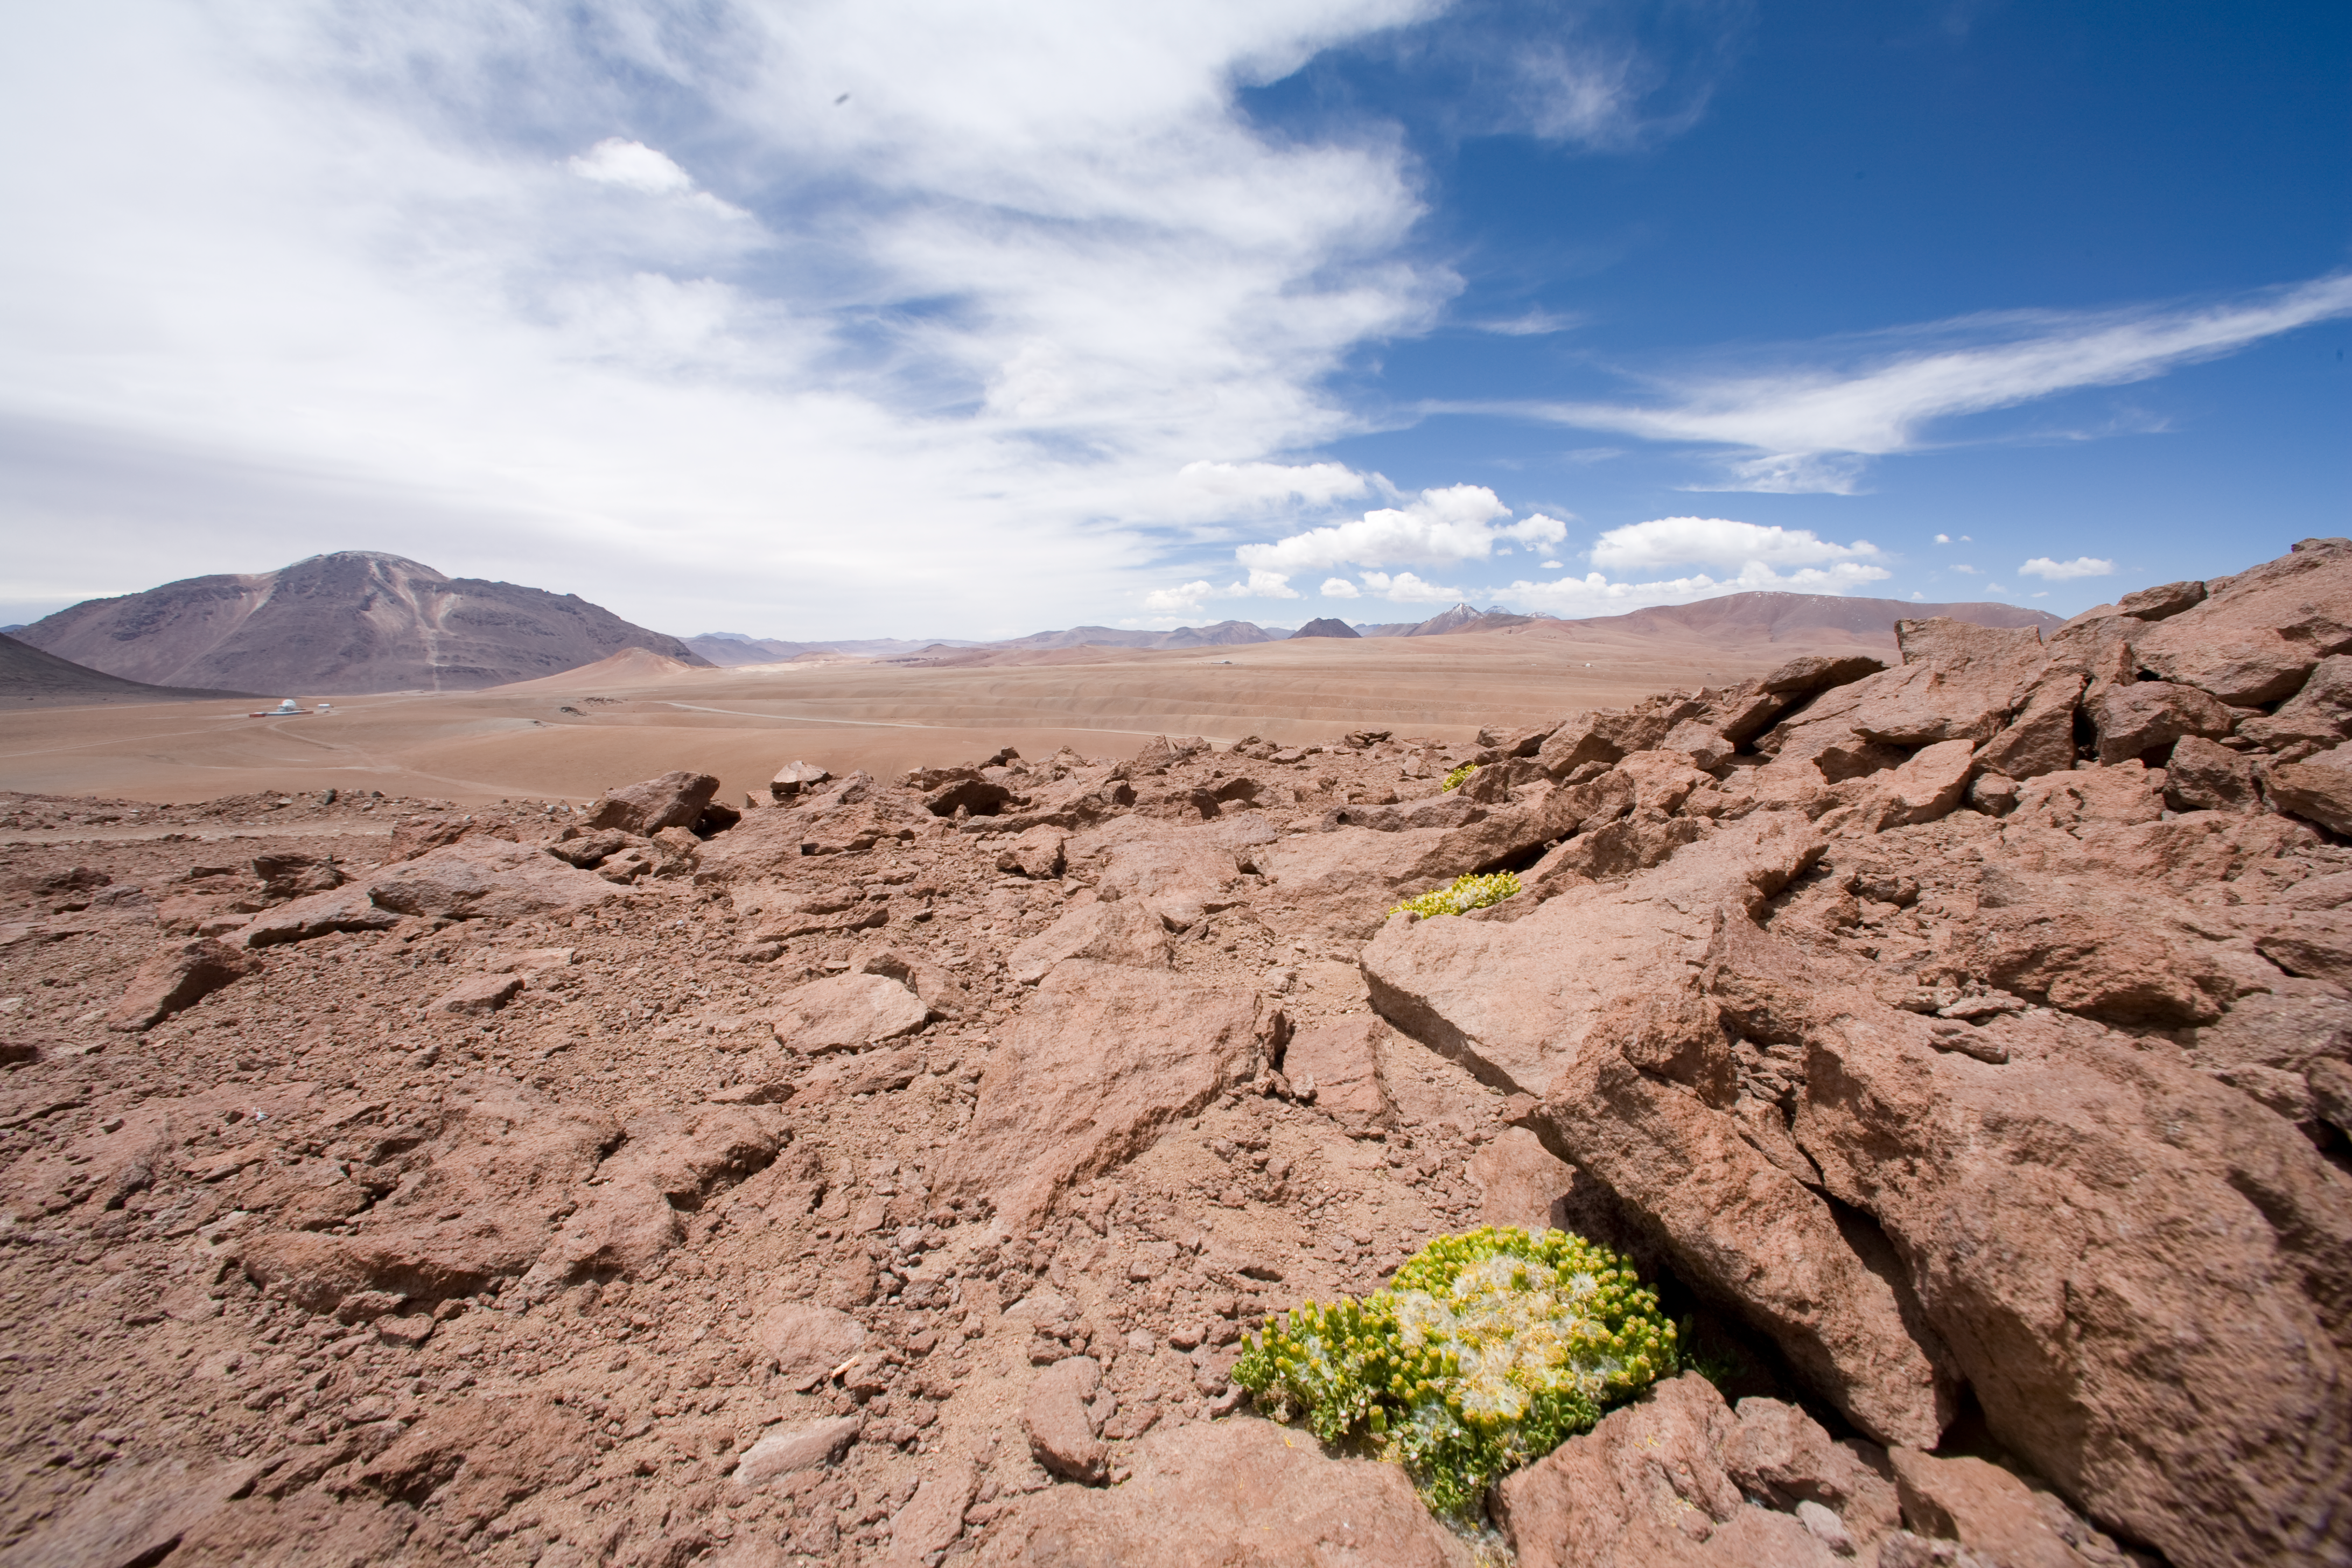

ALMA high site

This picture was taken at the high site for the Atacama Large Millimeter Array (ALMA) in January 2007.

Credit: ESO